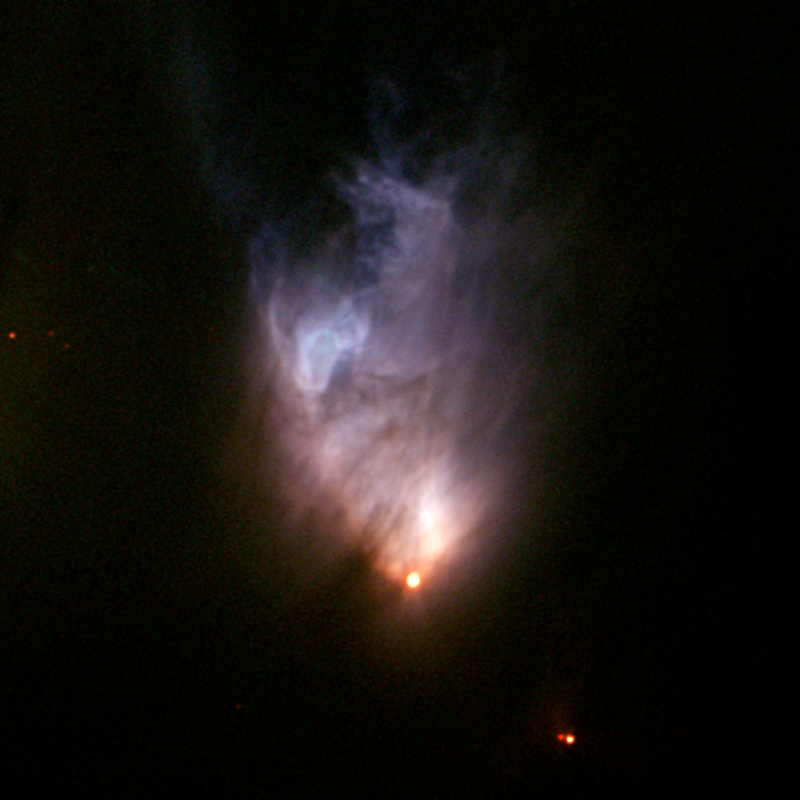

McNeil's Nebula

A timely discovery by American amateur astronomer Jay McNeil, followed immediately by observations at the Gemini Observatory, has provided a rare glimpse into the slow, yet violent birth of a star about 1,500 light-years away. The resulting findings reveal some of the strongest stellar winds ever detected around an embryonic Sun-like star. Gemini Multi-Object Spectrograph image of the McNeil Nebula obtained on Feb 14th with the Frederick C. Gillett Gemini Telescope on Mauna Kea Hawaii.

Credit: International Gemini Observatory/NOIRLab/NSF/AURAThis image was obtained by Gemini Observatory/Colin Aspin and processed into a color composite by Kirk Pu'uohau-Pummill (Gemini Observatory) and Travis Rector (University of Alaska, Anchorage)